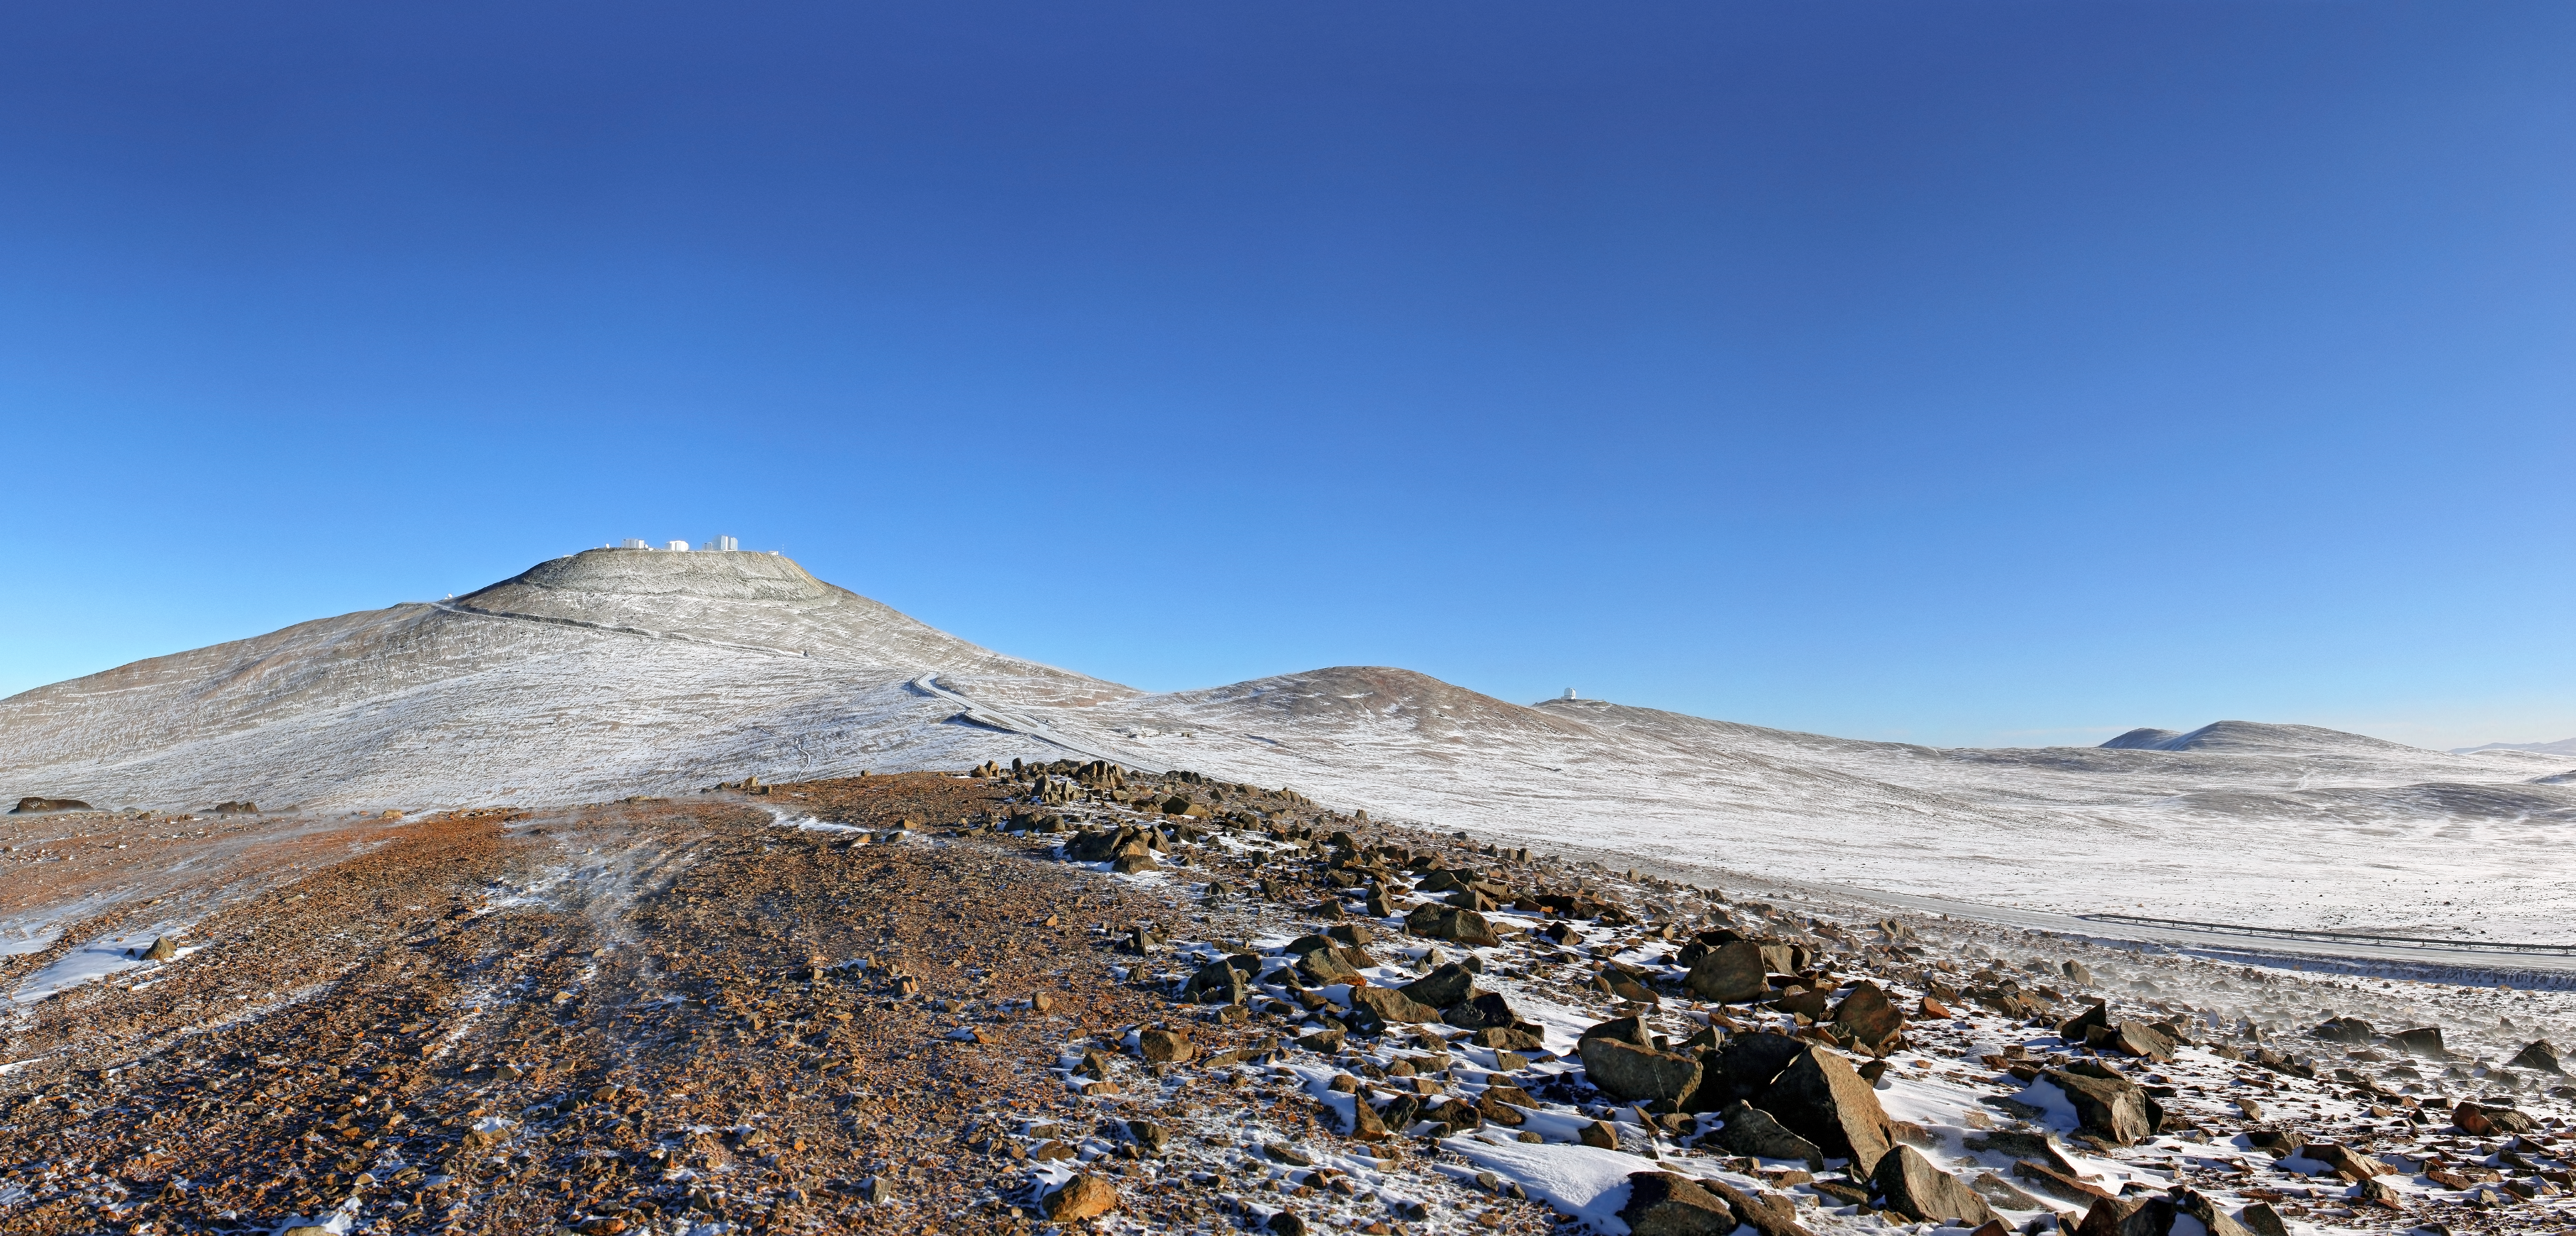

Snow comes to the Atacama Desert

The Atacama Desert is one of the driest places in the world. Several factors contribute to its arid conditions. The magnificent Andes mountain range and the Chilean Coast Range block the clouds from the east and west, respectively. In addition, the cold offshore Humboldt Current in the Pacific Ocean, which creates a coastal inversion layer of cool air, hinders the formation of rain clouds. Moreover, a region of high pressure in the south-eastern Pacific Ocean creates circulating winds, forming an anticyclone, which also helps to keep the climate of the Atacama Desert dry. These arid conditions were a major factor for ESO in placing the Very Large Telescope (VLT) at Paranal, in the Atacama Desert. At the Paranal Observatory, located on the summit of Cerro Paranal, the precipitation levels are usually below ten millimetres per year, with the humidity often dropping below 10%. The observational conditions are excellent, with over 300 clear nights per year.

The splendid conditions for astronomical observations in the Atacama Desert are only rarely disturbed by the weather. However, for perhaps a couple of days each year, snow pays a visit to the Atacama Desert. This picture shows a beautiful panoramic view of Cerro Paranal. The VLT is on the peak on the left, and the VISTA survey telescope is on a slightly lower peak, a short distance to the right. The blue sky shows that this is yet another clear sunny day. This time, though, something is different: a thin dusting of snow has transformed the desert landscape, producing an unusual view of rare beauty.

This image was taken by ESO Photo Ambassador Stéphane Guisard on 1 August 2011.

Credit: ESO/S. Guisard (www.eso.org/~sguisard)